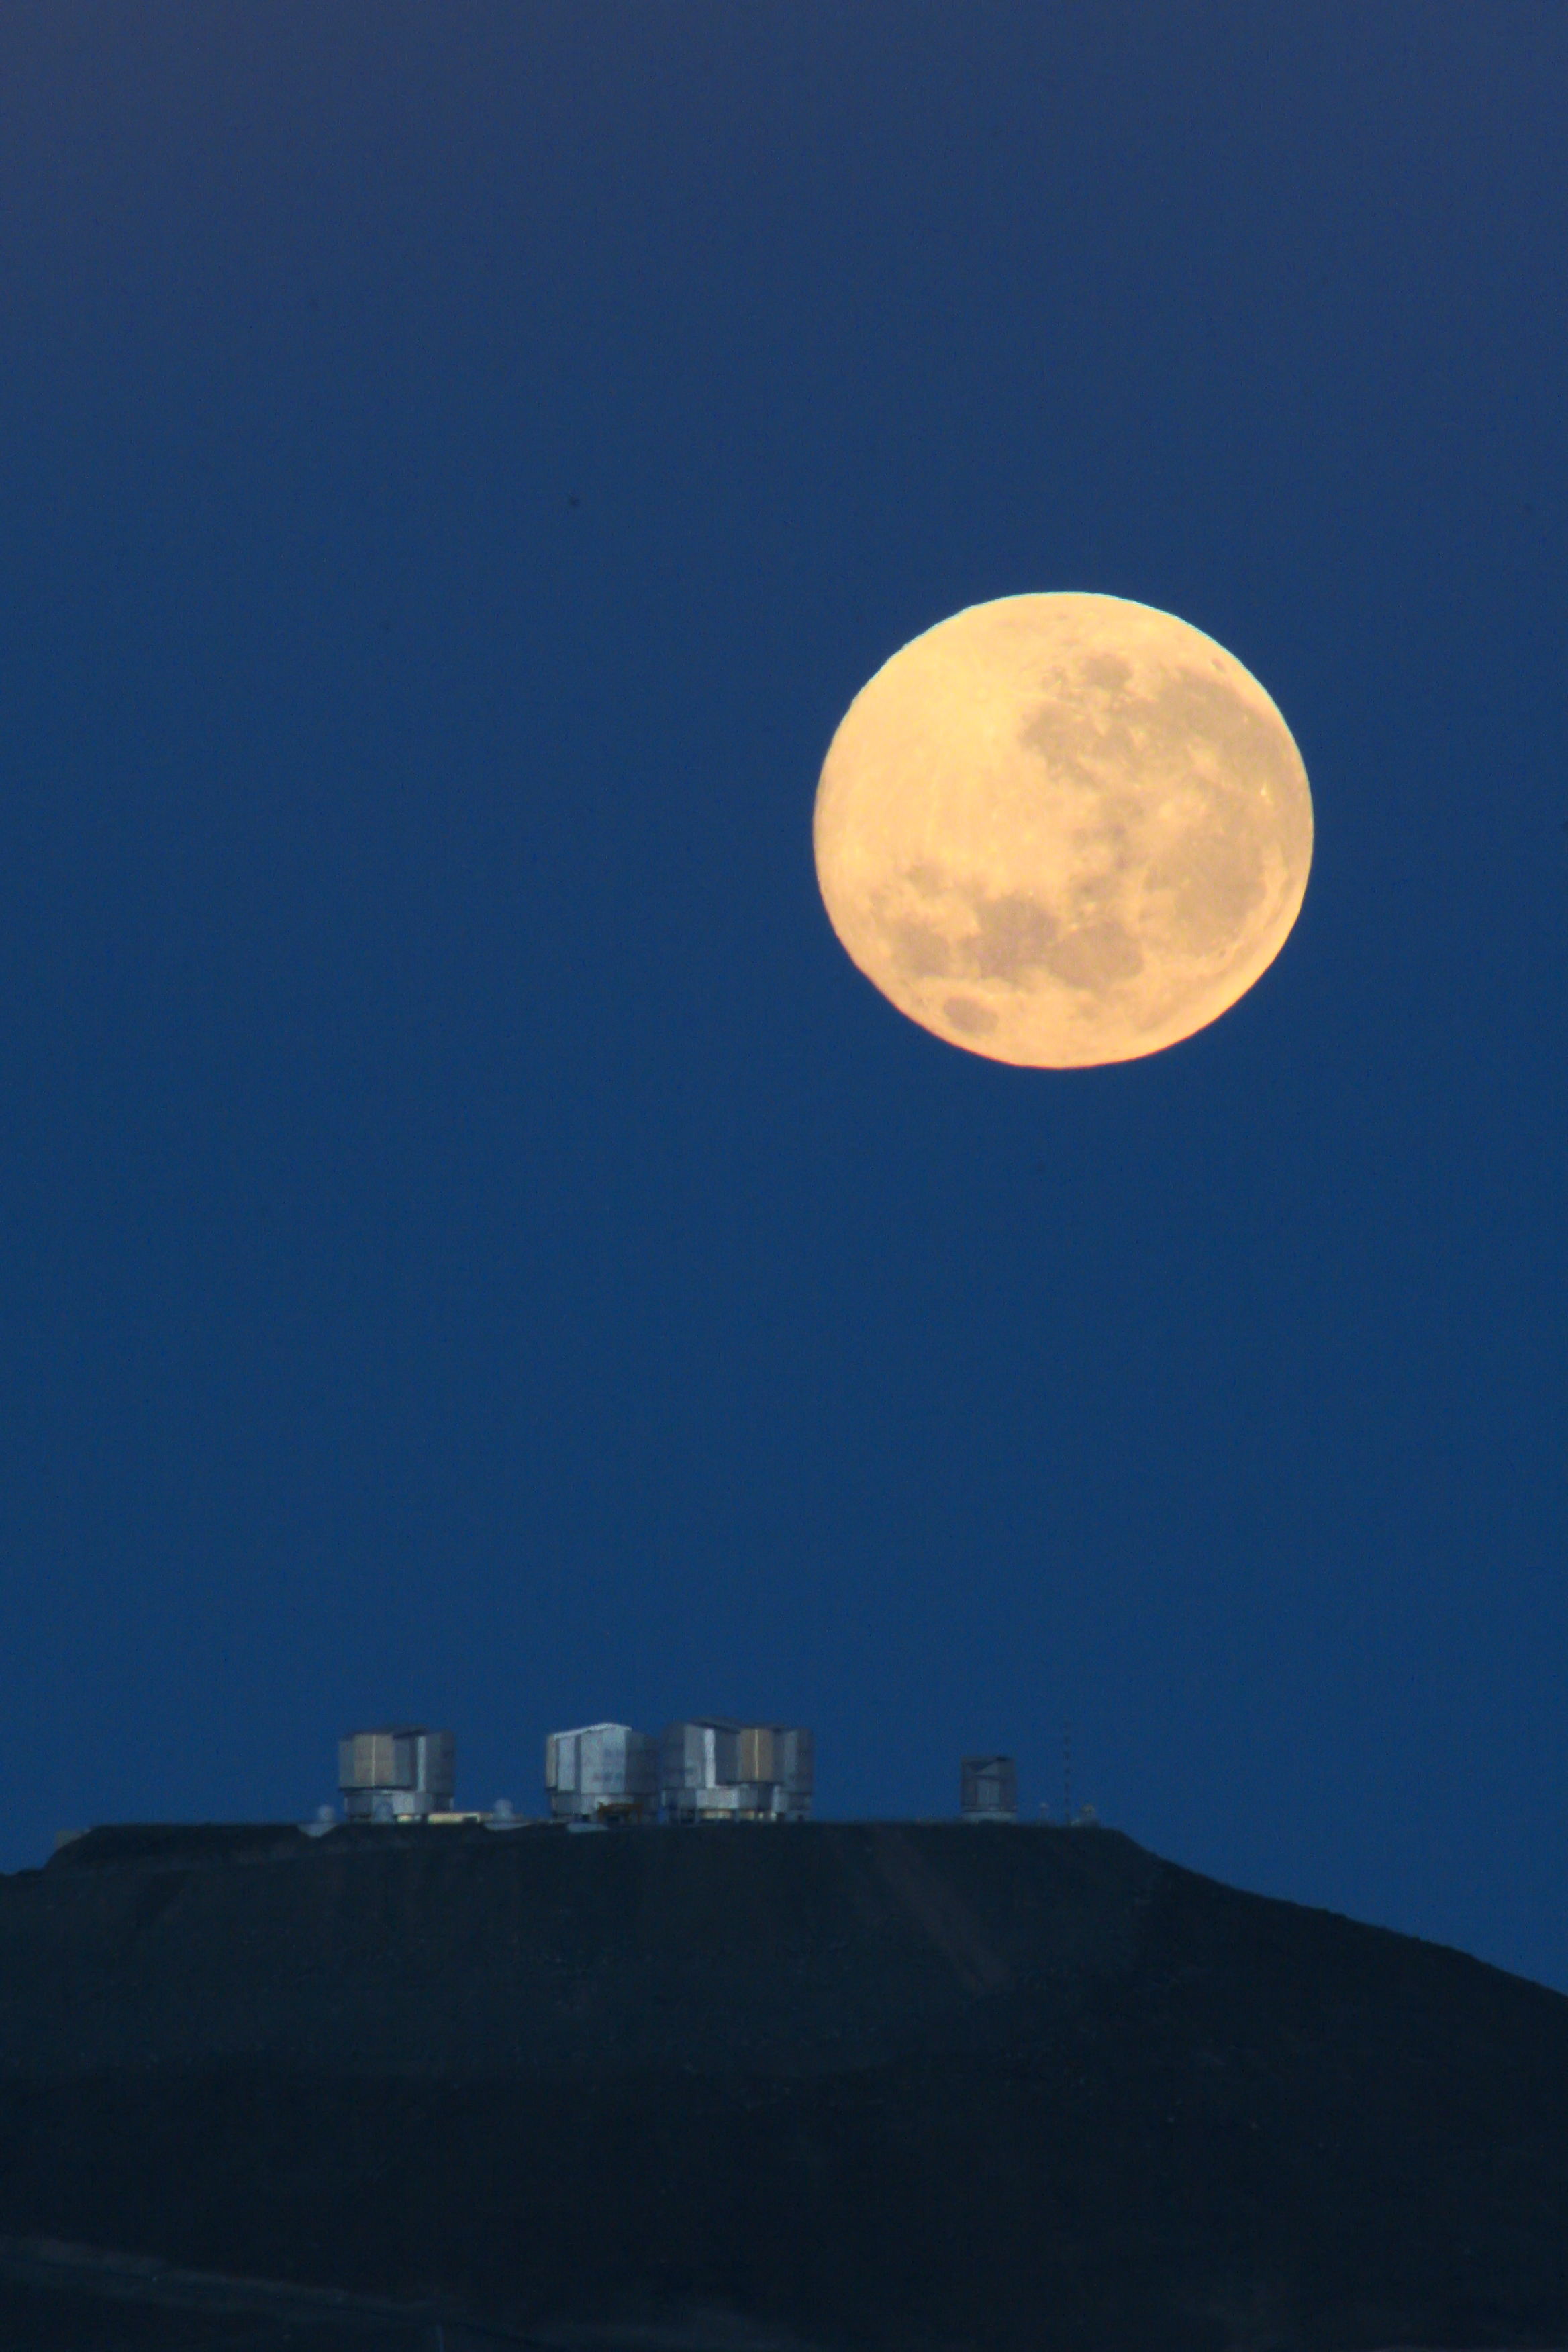

Dramatic moonset

The full Moon is about to set behind the Paranal Observatory, home to ESO's Very Large Telescope. The VLT telescopes have just been closed after a long night of observations. Contrary to what one may think, this picture is no montage. It was taken from about 14 km away, with a 500-mm lens.

Credit: G. Gillet / ESO